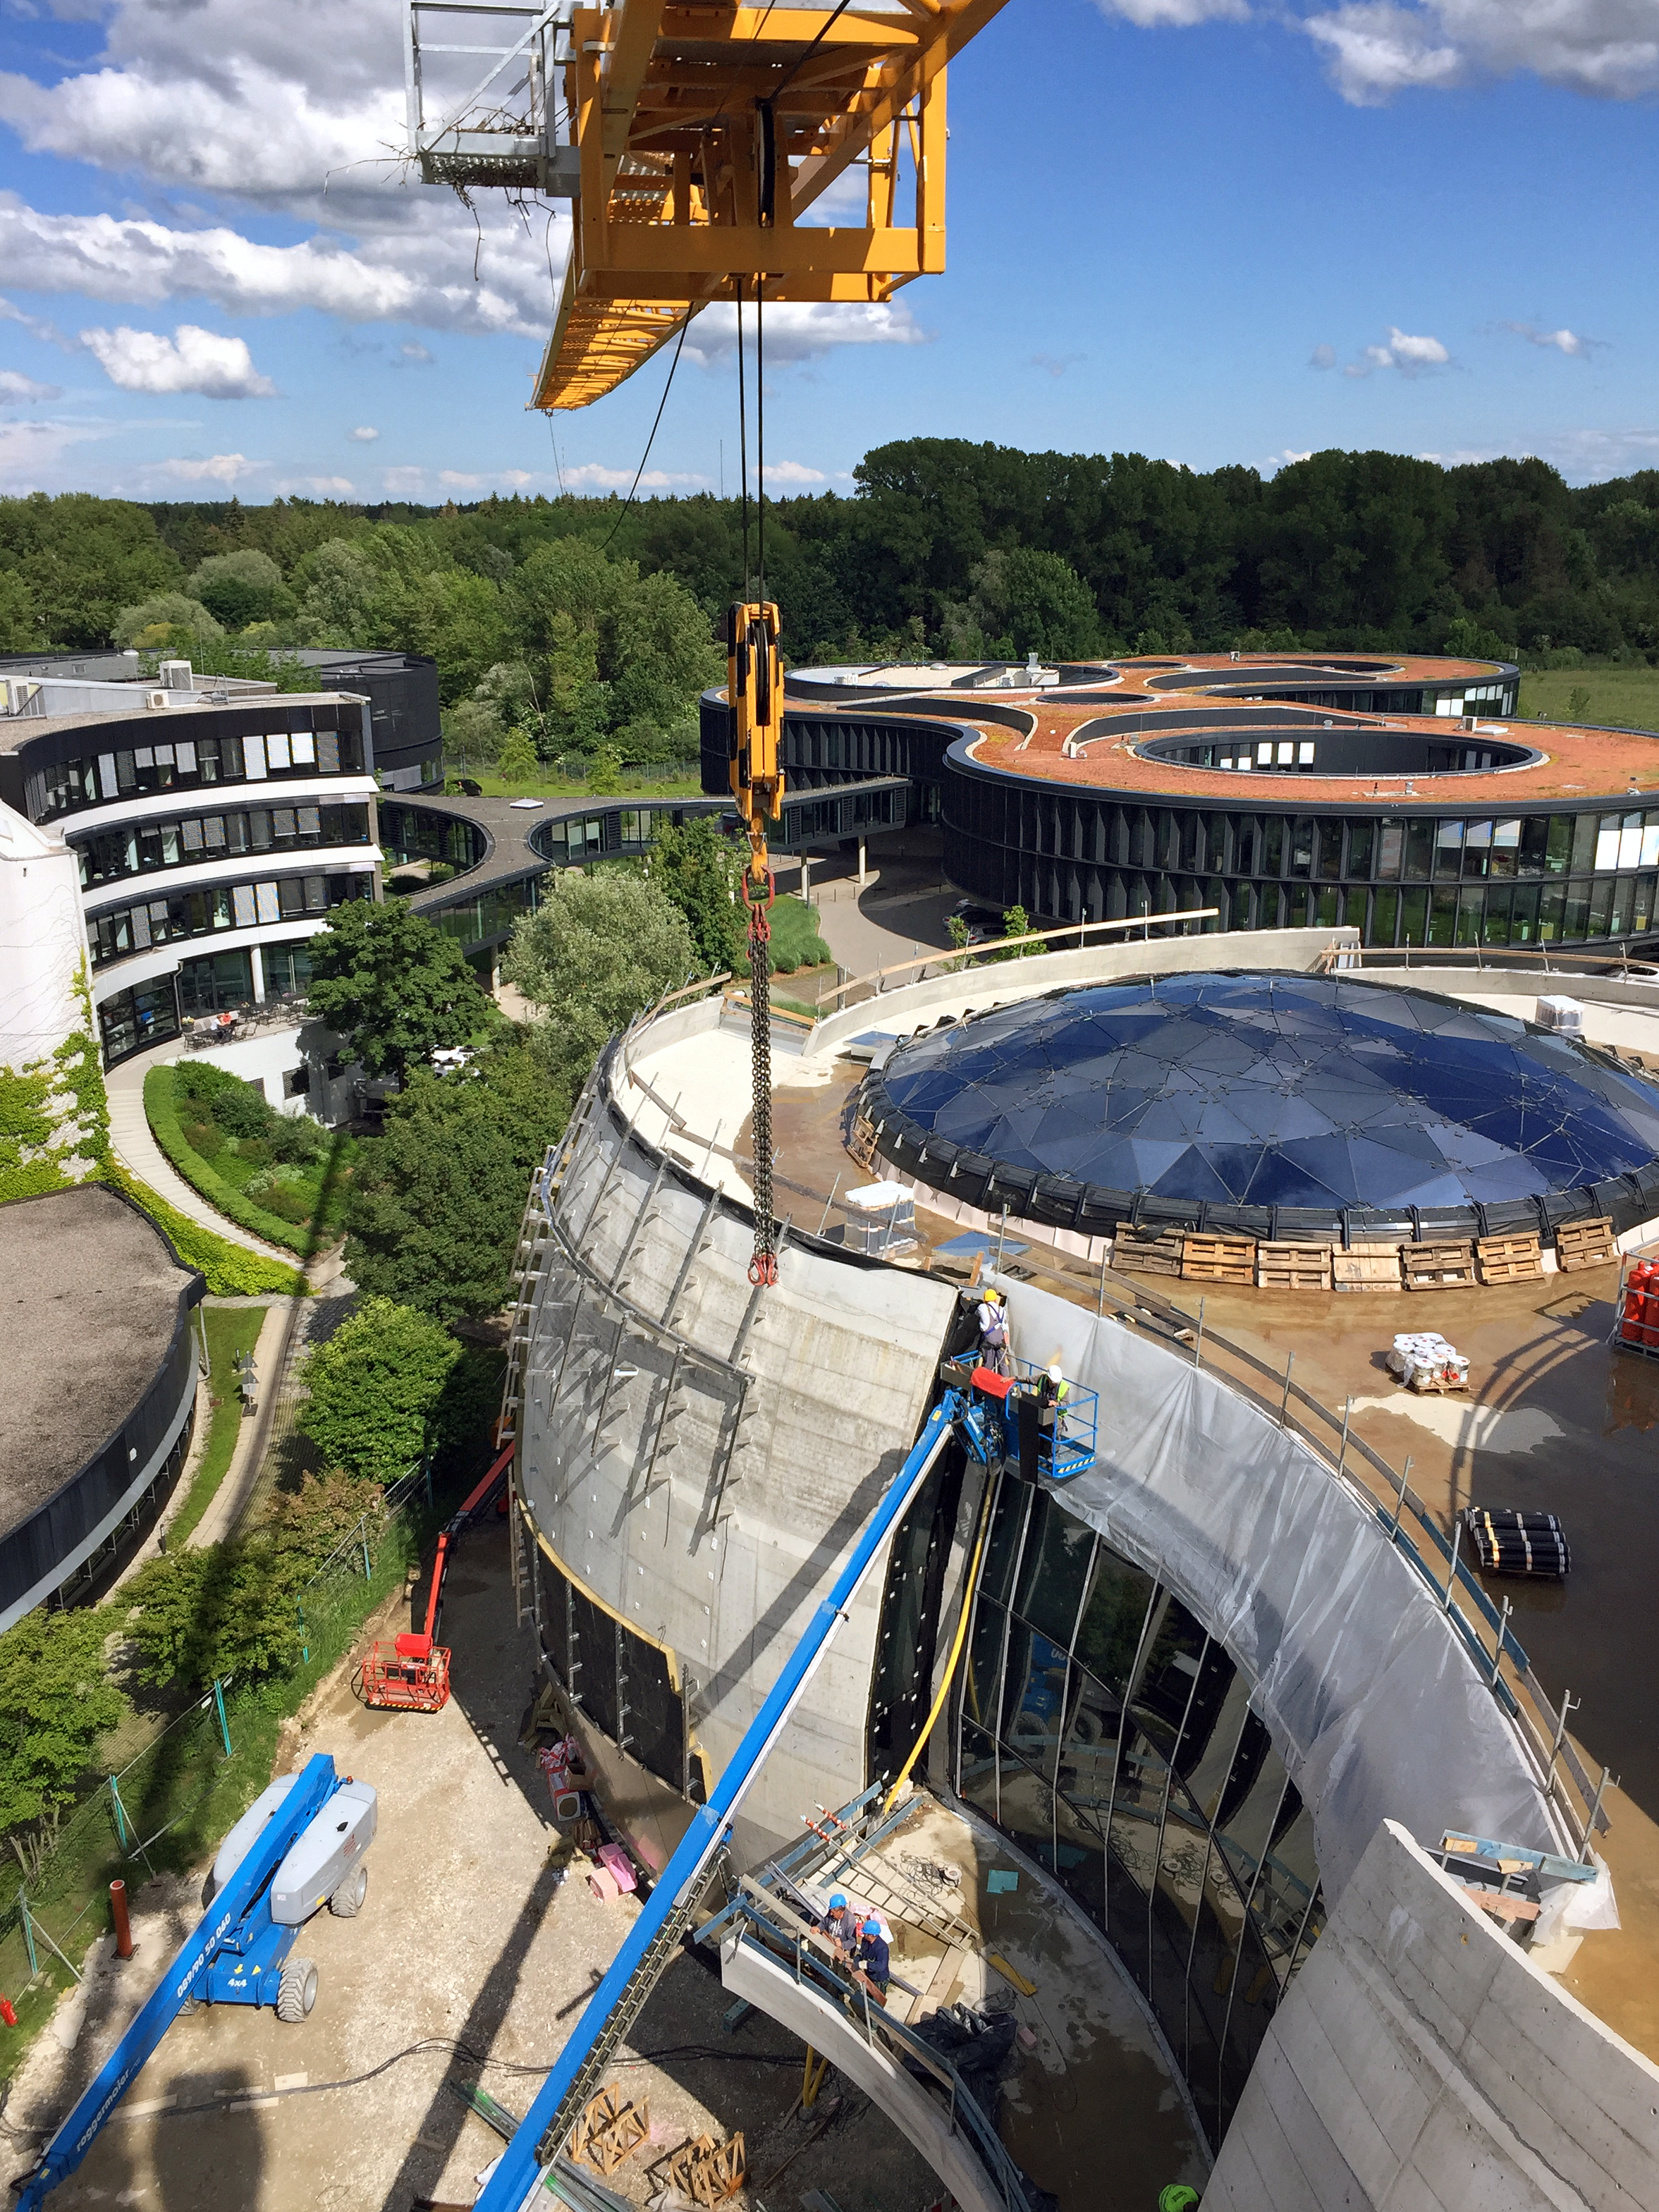

The ESO Supernova under construction

The ESO Supernova Planetarium & Visitor Centre is nearing the final stages of construction. It will be completely free to visit, and is already offering a unique range of free planetarium products, as part of its remit as the world's first open-source planetarium. The novel design of this new building resembles that of a close double-star system, with one star transferring mass to its companion — such systems in space ultimately lead to supernova explosions, appropriately enough, given the name of the project! The existing ESO Headquarters are visible in the background. The complex is located in Garching-Forschungszentrum, readily accessible from Munich.

Credit: Bernhardt + Partner (B+P)